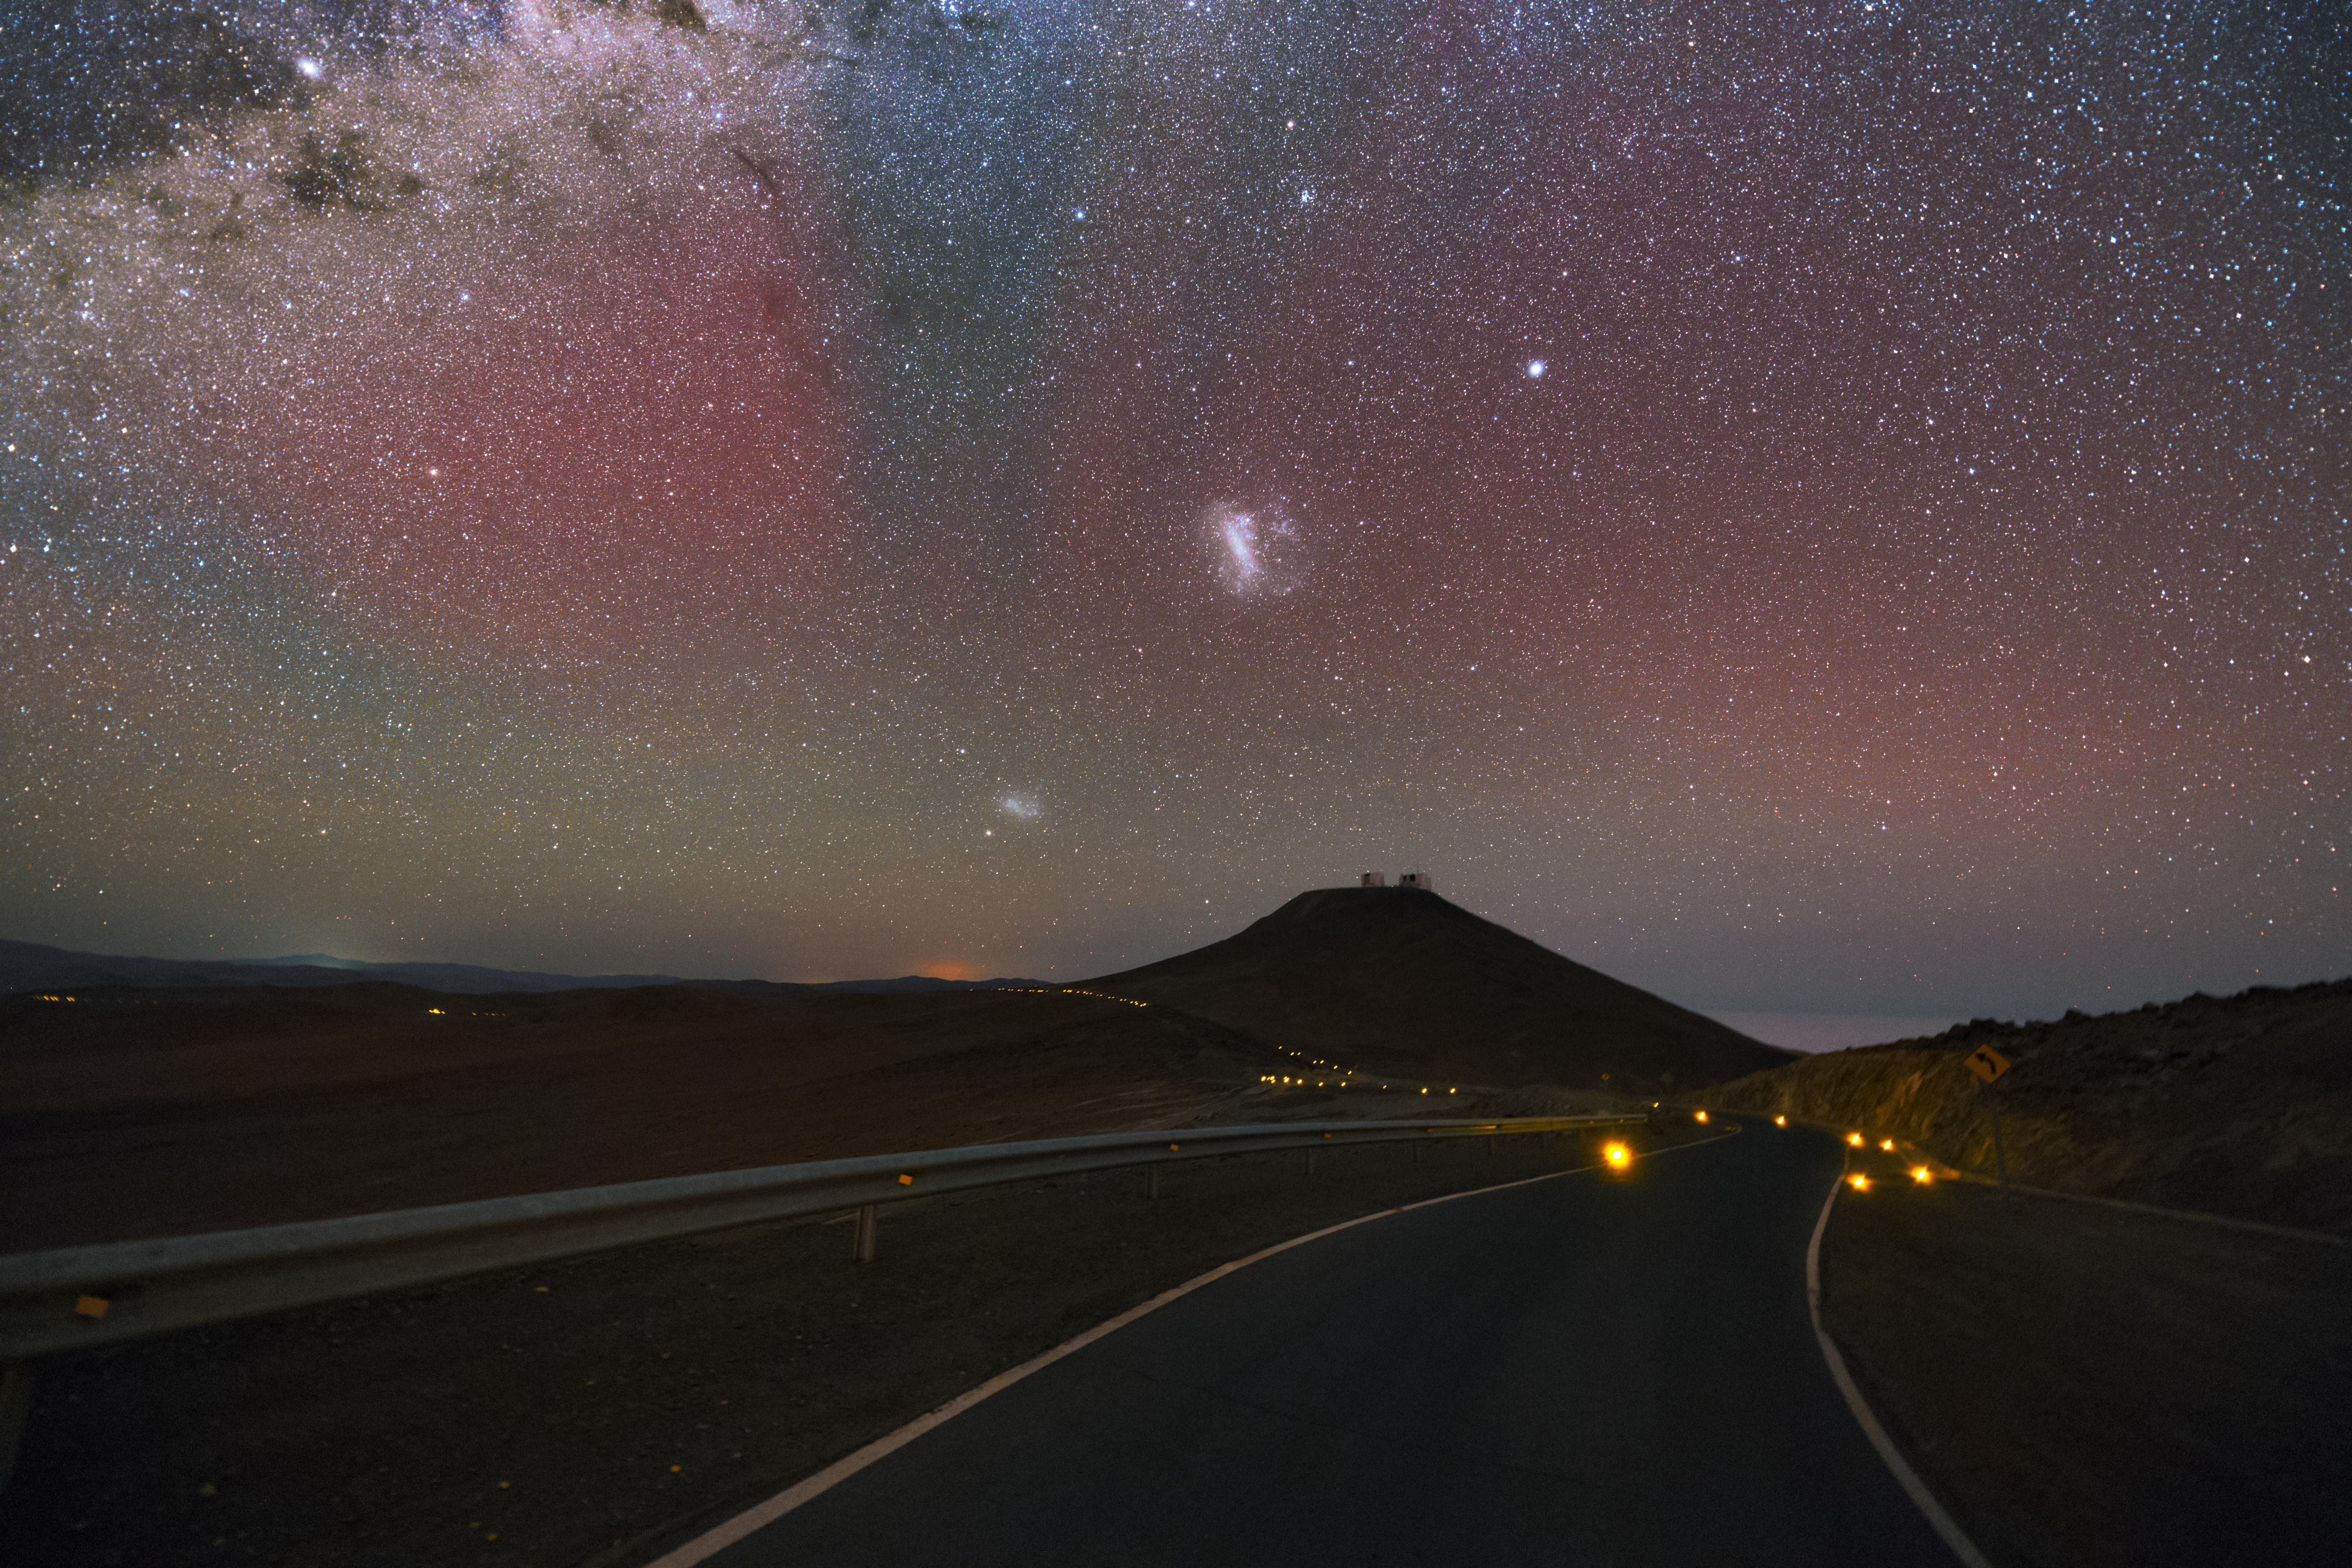

Distracting clouds

Driving the road leading from the Residencia Hotel up to the Paranal Observatory at night can be challenging. Especially if one is distracted by the view of the Small and the Large Magellanic Clouds — two neighbouring dwarf galaxies of the Milky Way — high up in the sky.

Credit: Y. Beletsky (LCO)/ESO